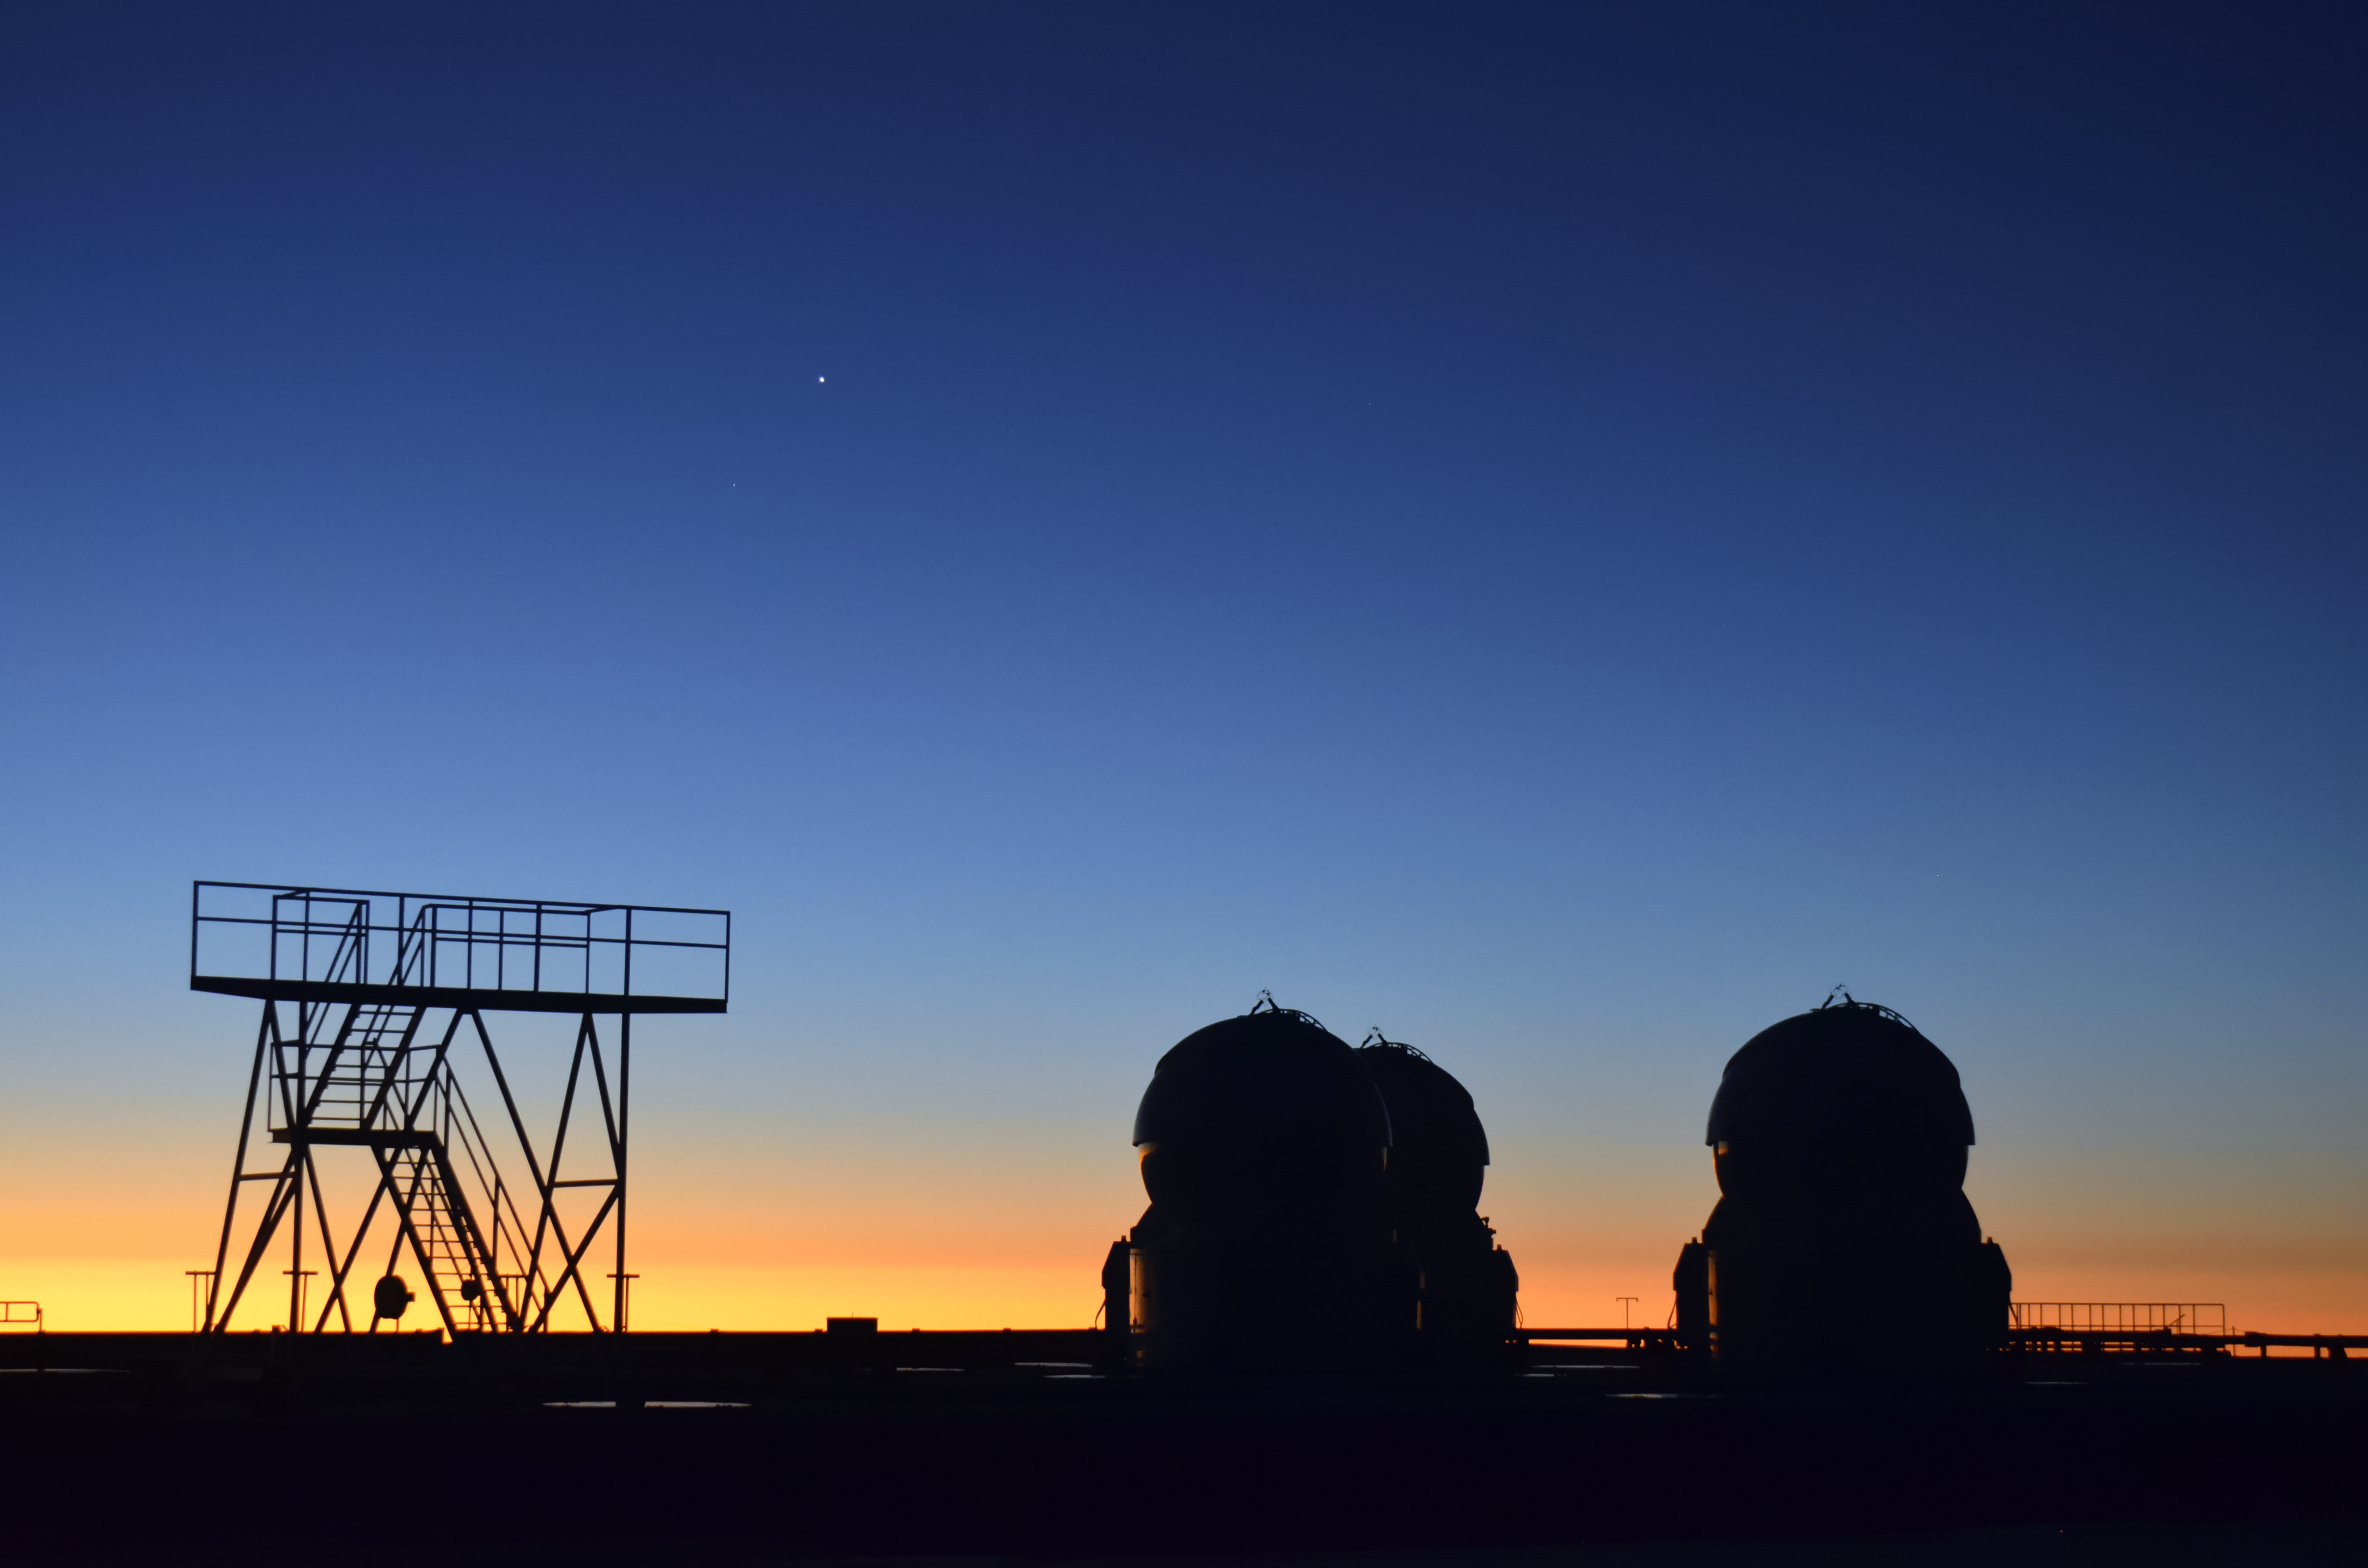

Twilight ATs

The Auxiliary Telescopes (ATs) at ESO's Very Large Telescope (VLT) are smaller than their companion Unit Telescopes (UTs), but no less impressive in their observing capability. A complex arrangement of the ATs can produce an interferometer, vastly improving the resolution of images.

Credit: F. Millour/ESO